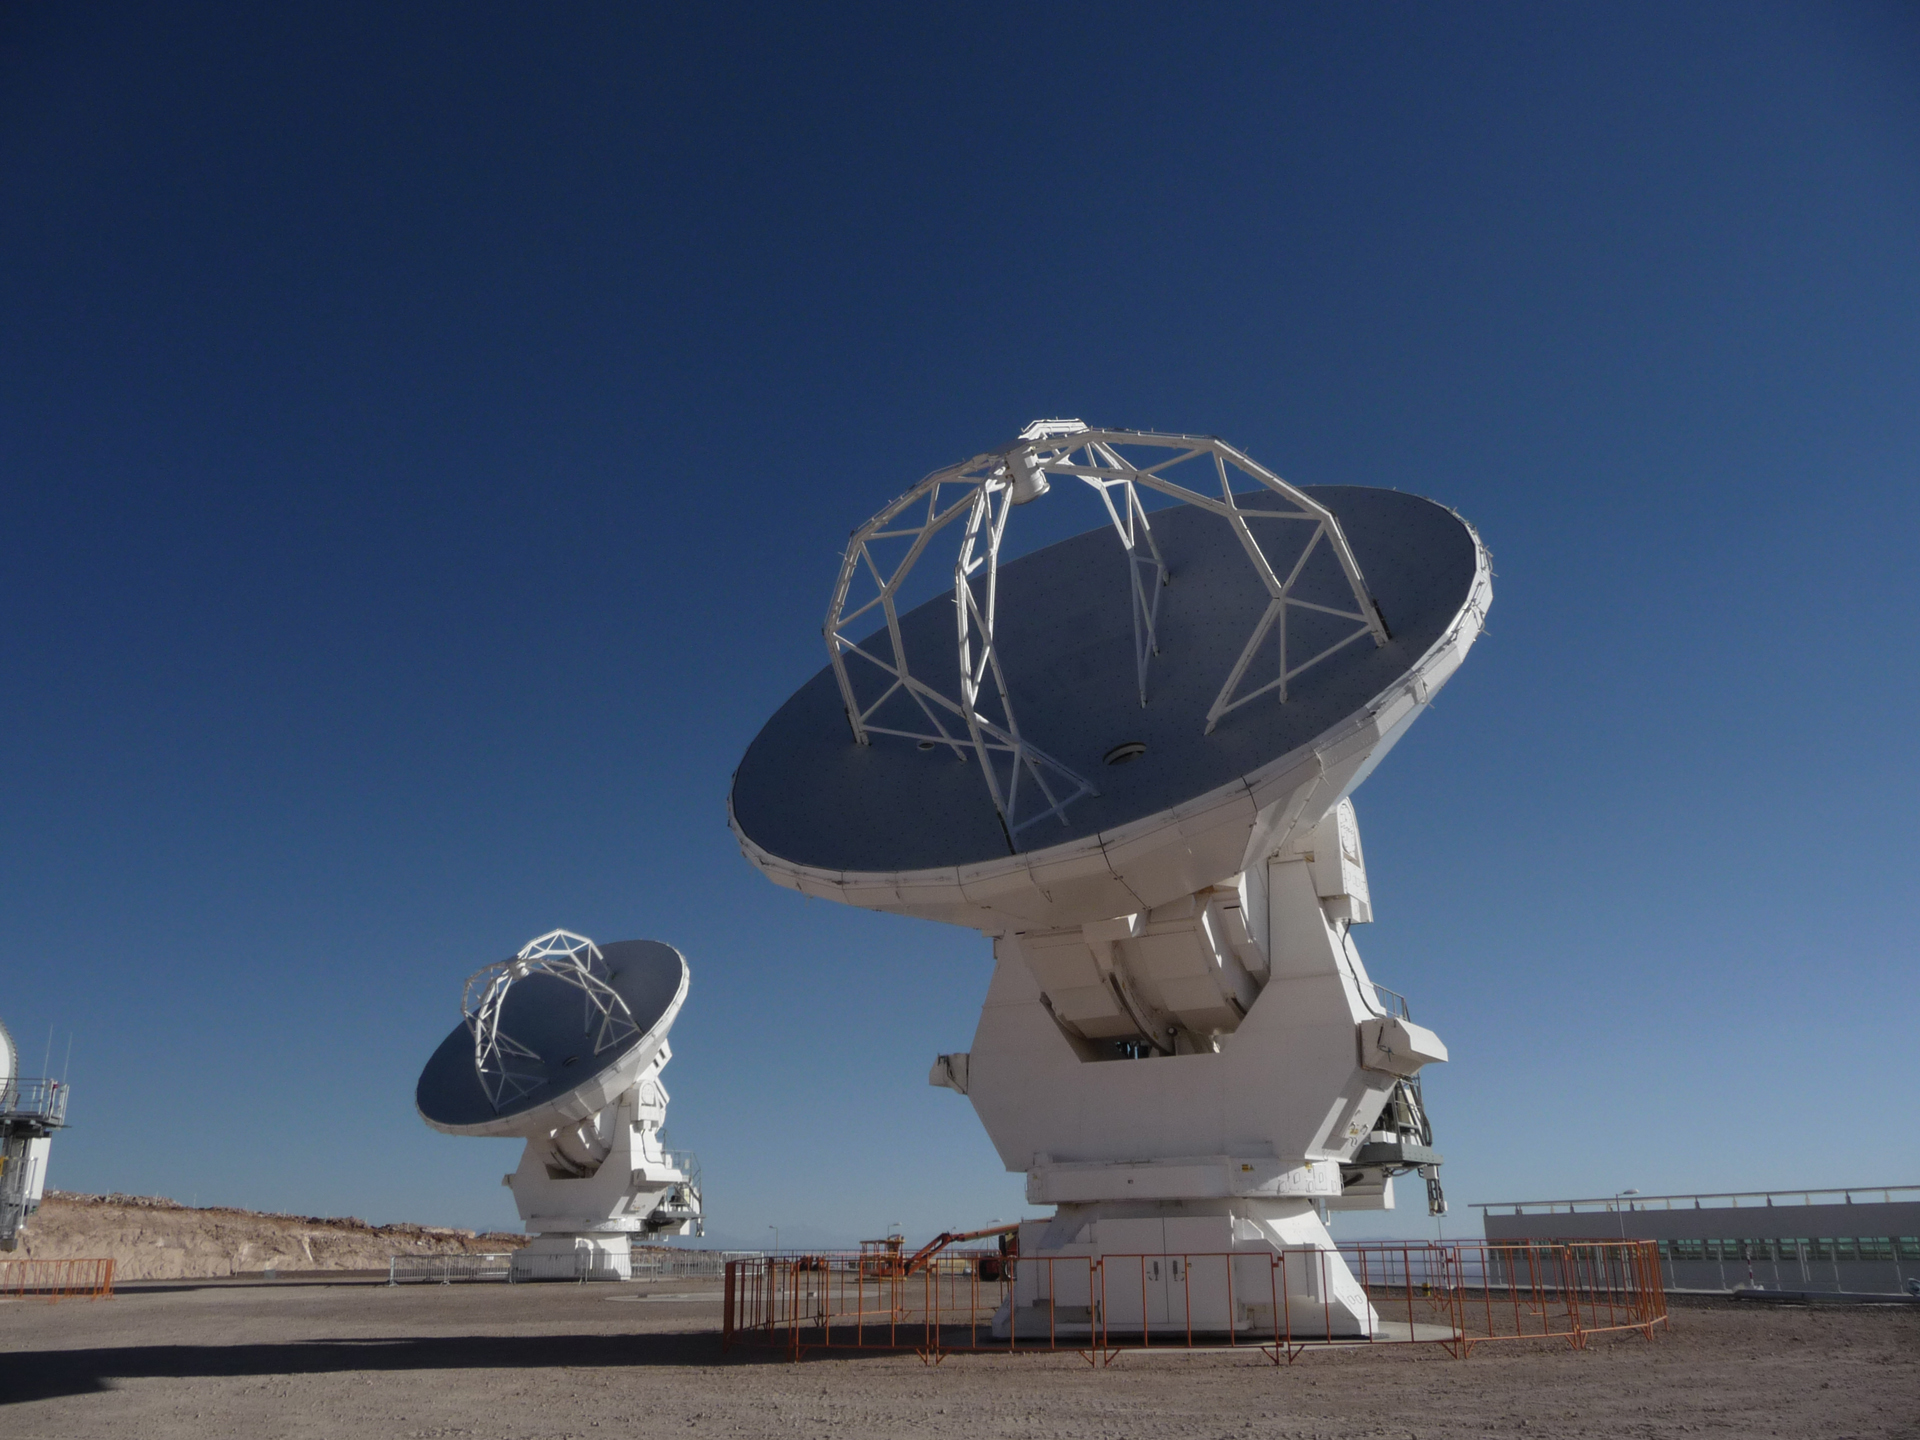

ALMA Antennas from Japan

Two Japanese, 12-meter ALMA telescopes observing as a combined pair for the first time in the testing area of the ALMA Operations Support Facility in northern Chile.

Credit: T. Burchell, NRAO/AUI/NSF